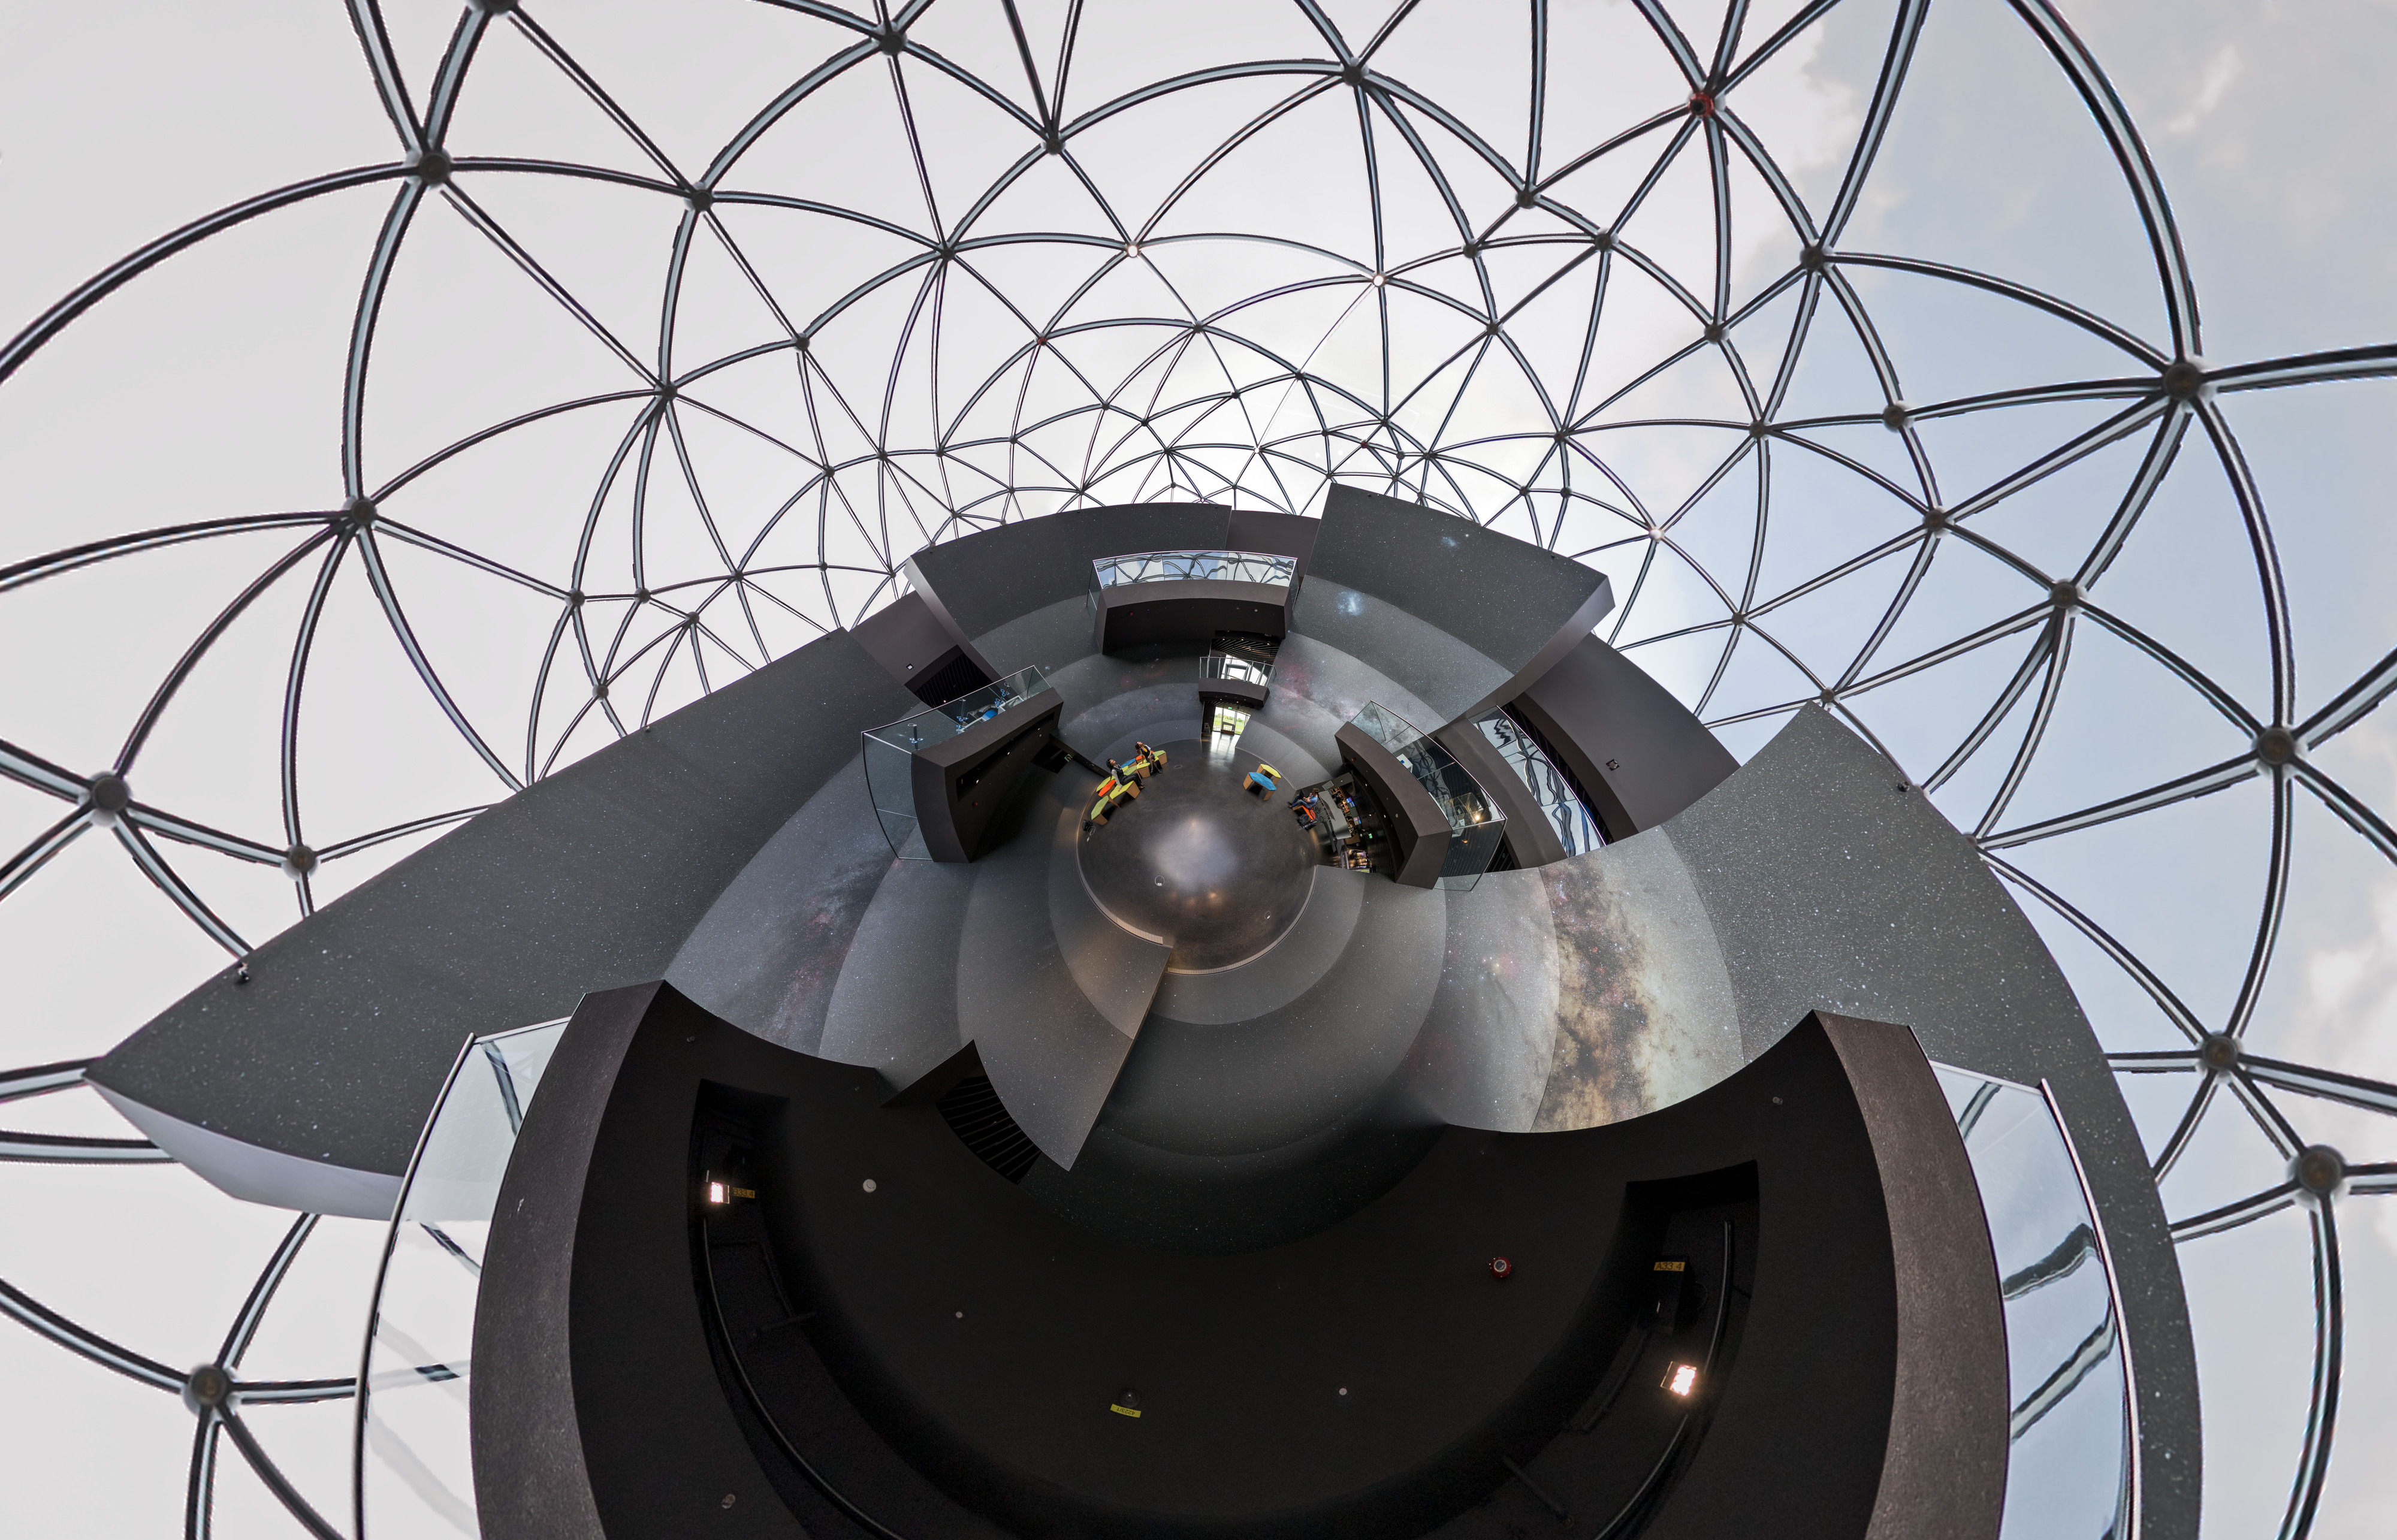

The Void of the ESO Supernova

Artistic photograph of the Void inside the ESO Supernova Planetarium & Visitor Centre.

Credit: P. Horálek/ESO